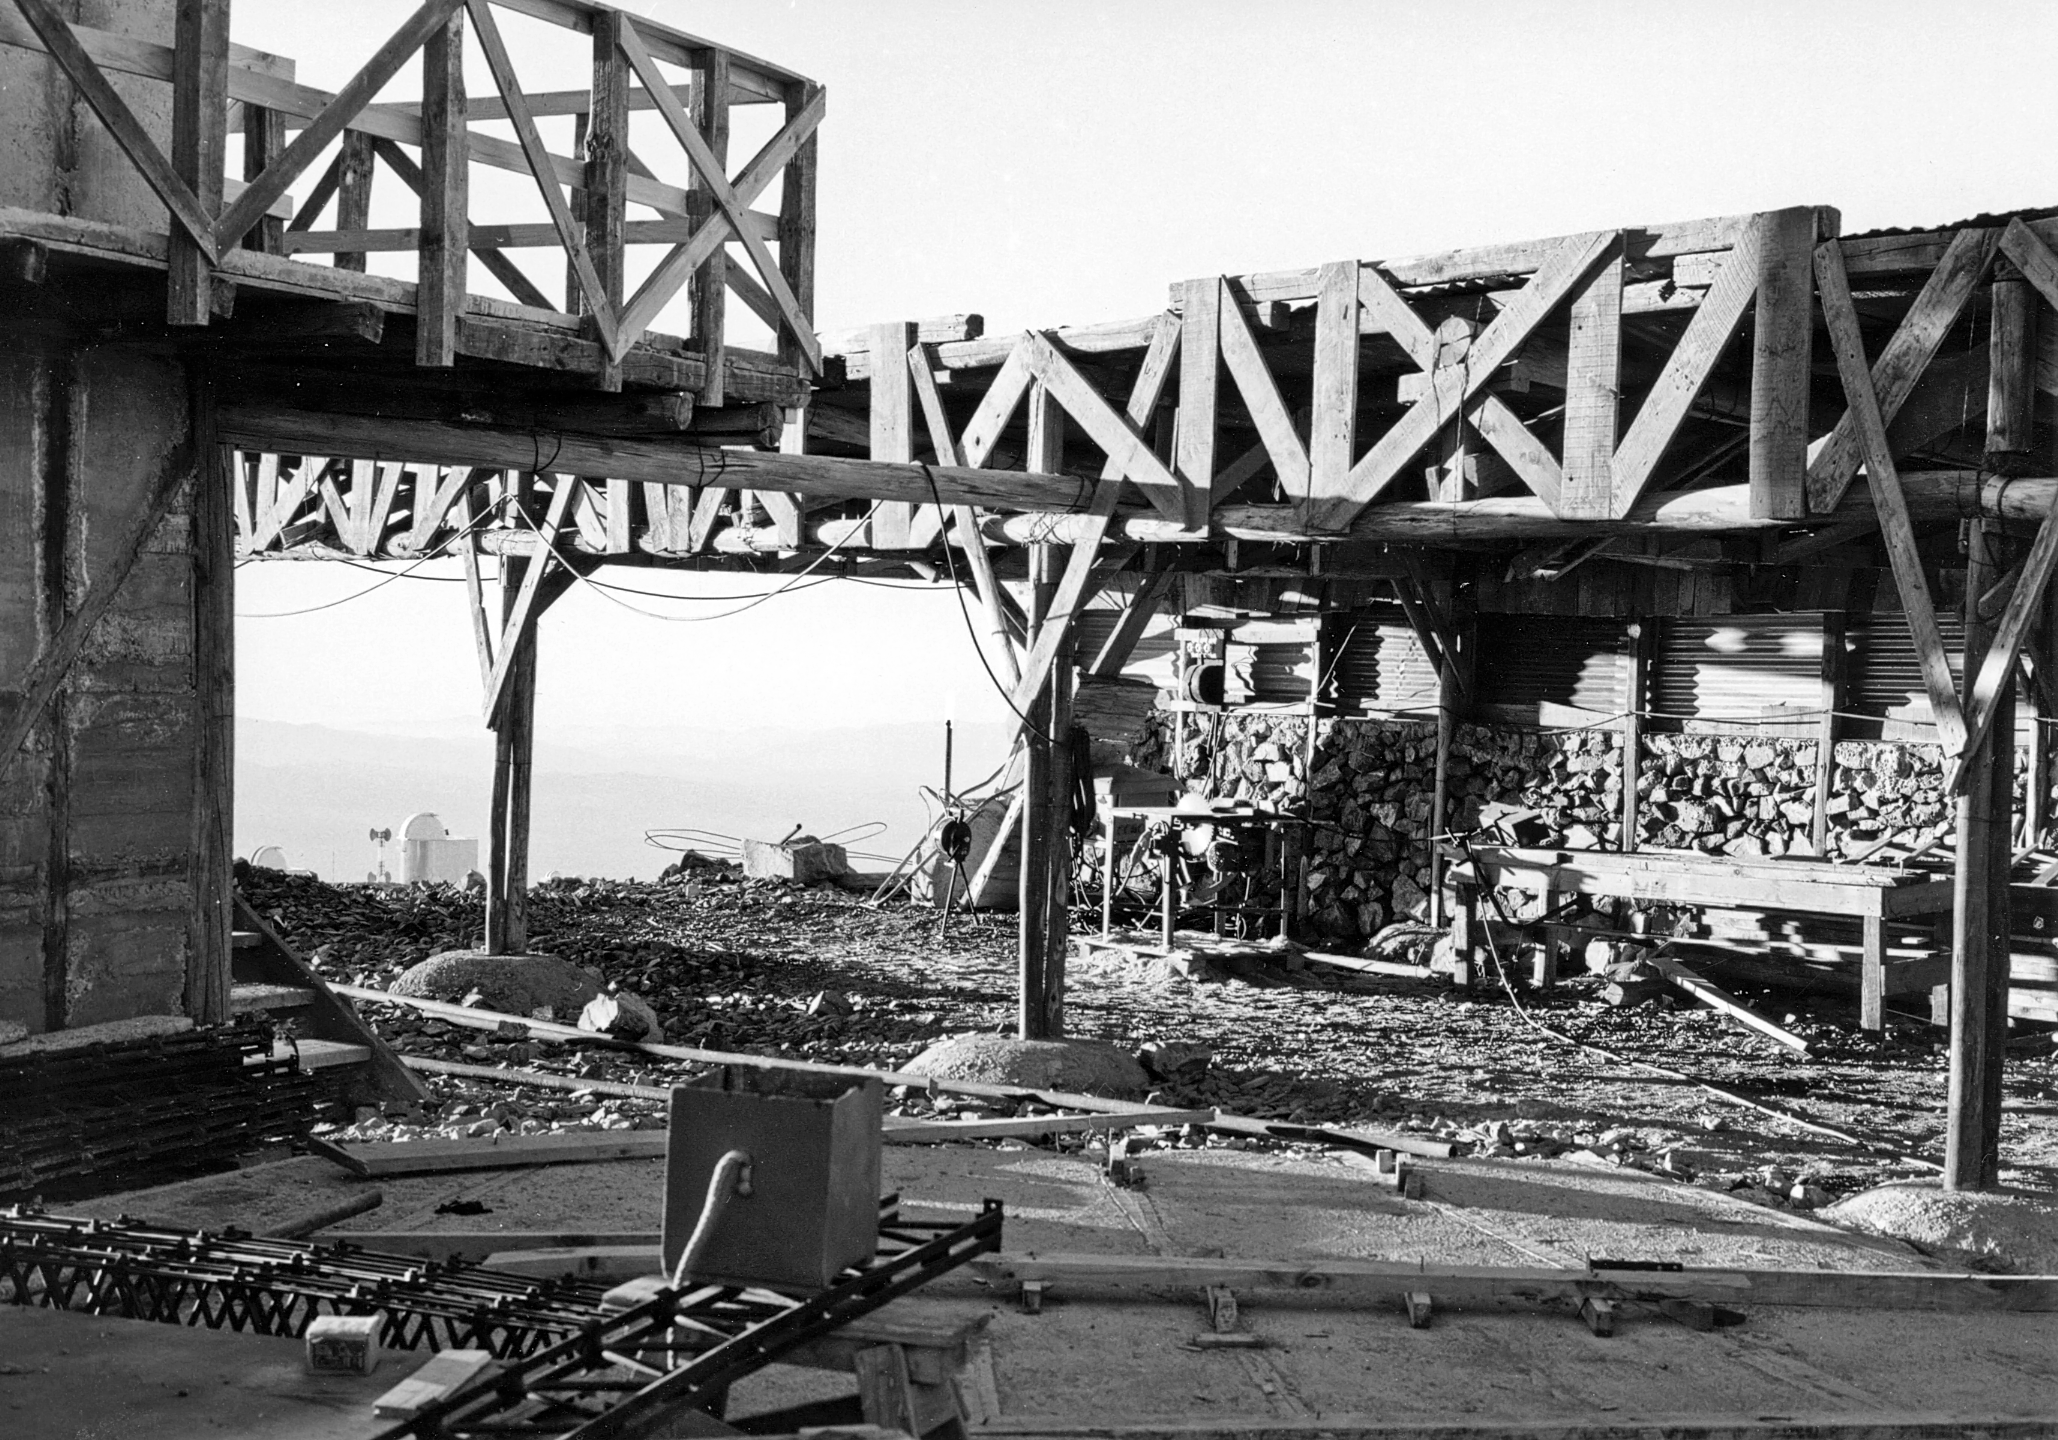

Construction of the ESO 3.6-metre telescope

The construction of ESO's 3.6-metre telescope building, at La Silla observatory, in the early 1970s.

Credit: ESO